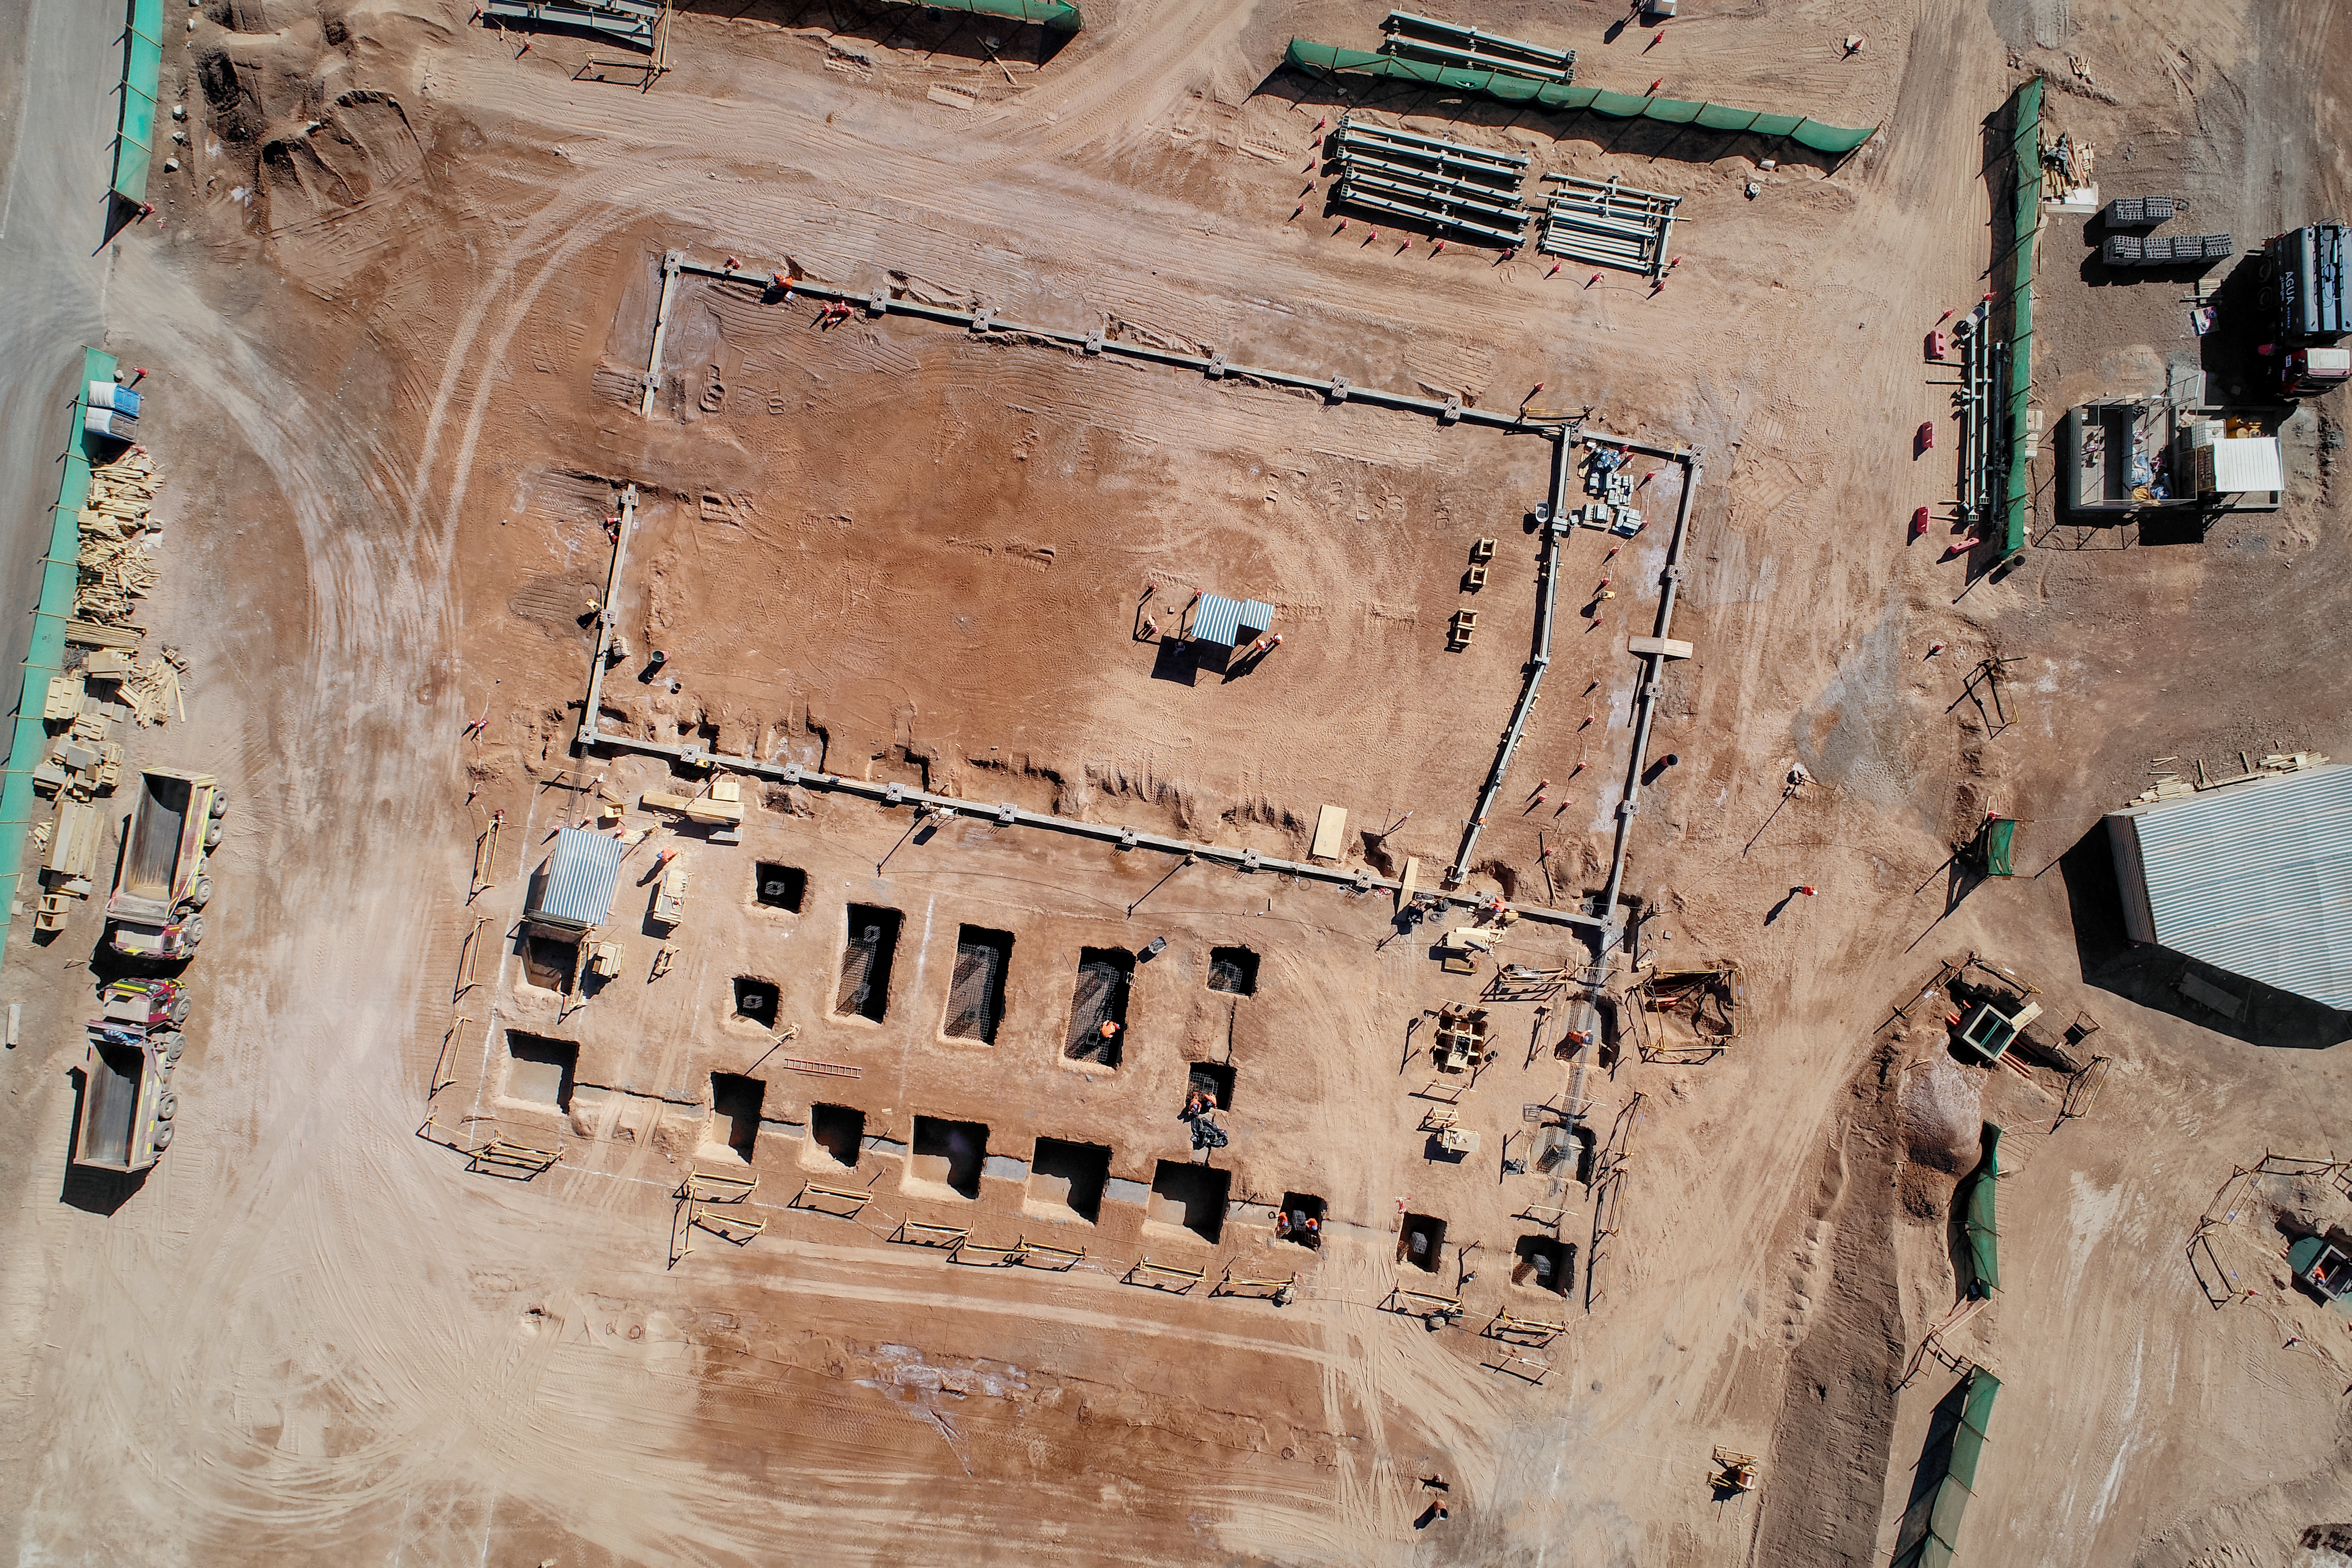

Bird's-eye view of ELT Technical Facility

The site of the ELT Technical Facility, at ESO's Paranal Observatory. This site, established in 2018, will serve as an initial assembly place for the mirrors of the ELT, as well as providing facilities for their maintenance.

Credit: G. Hüdepohl (atacamaphoto.com)/ESO